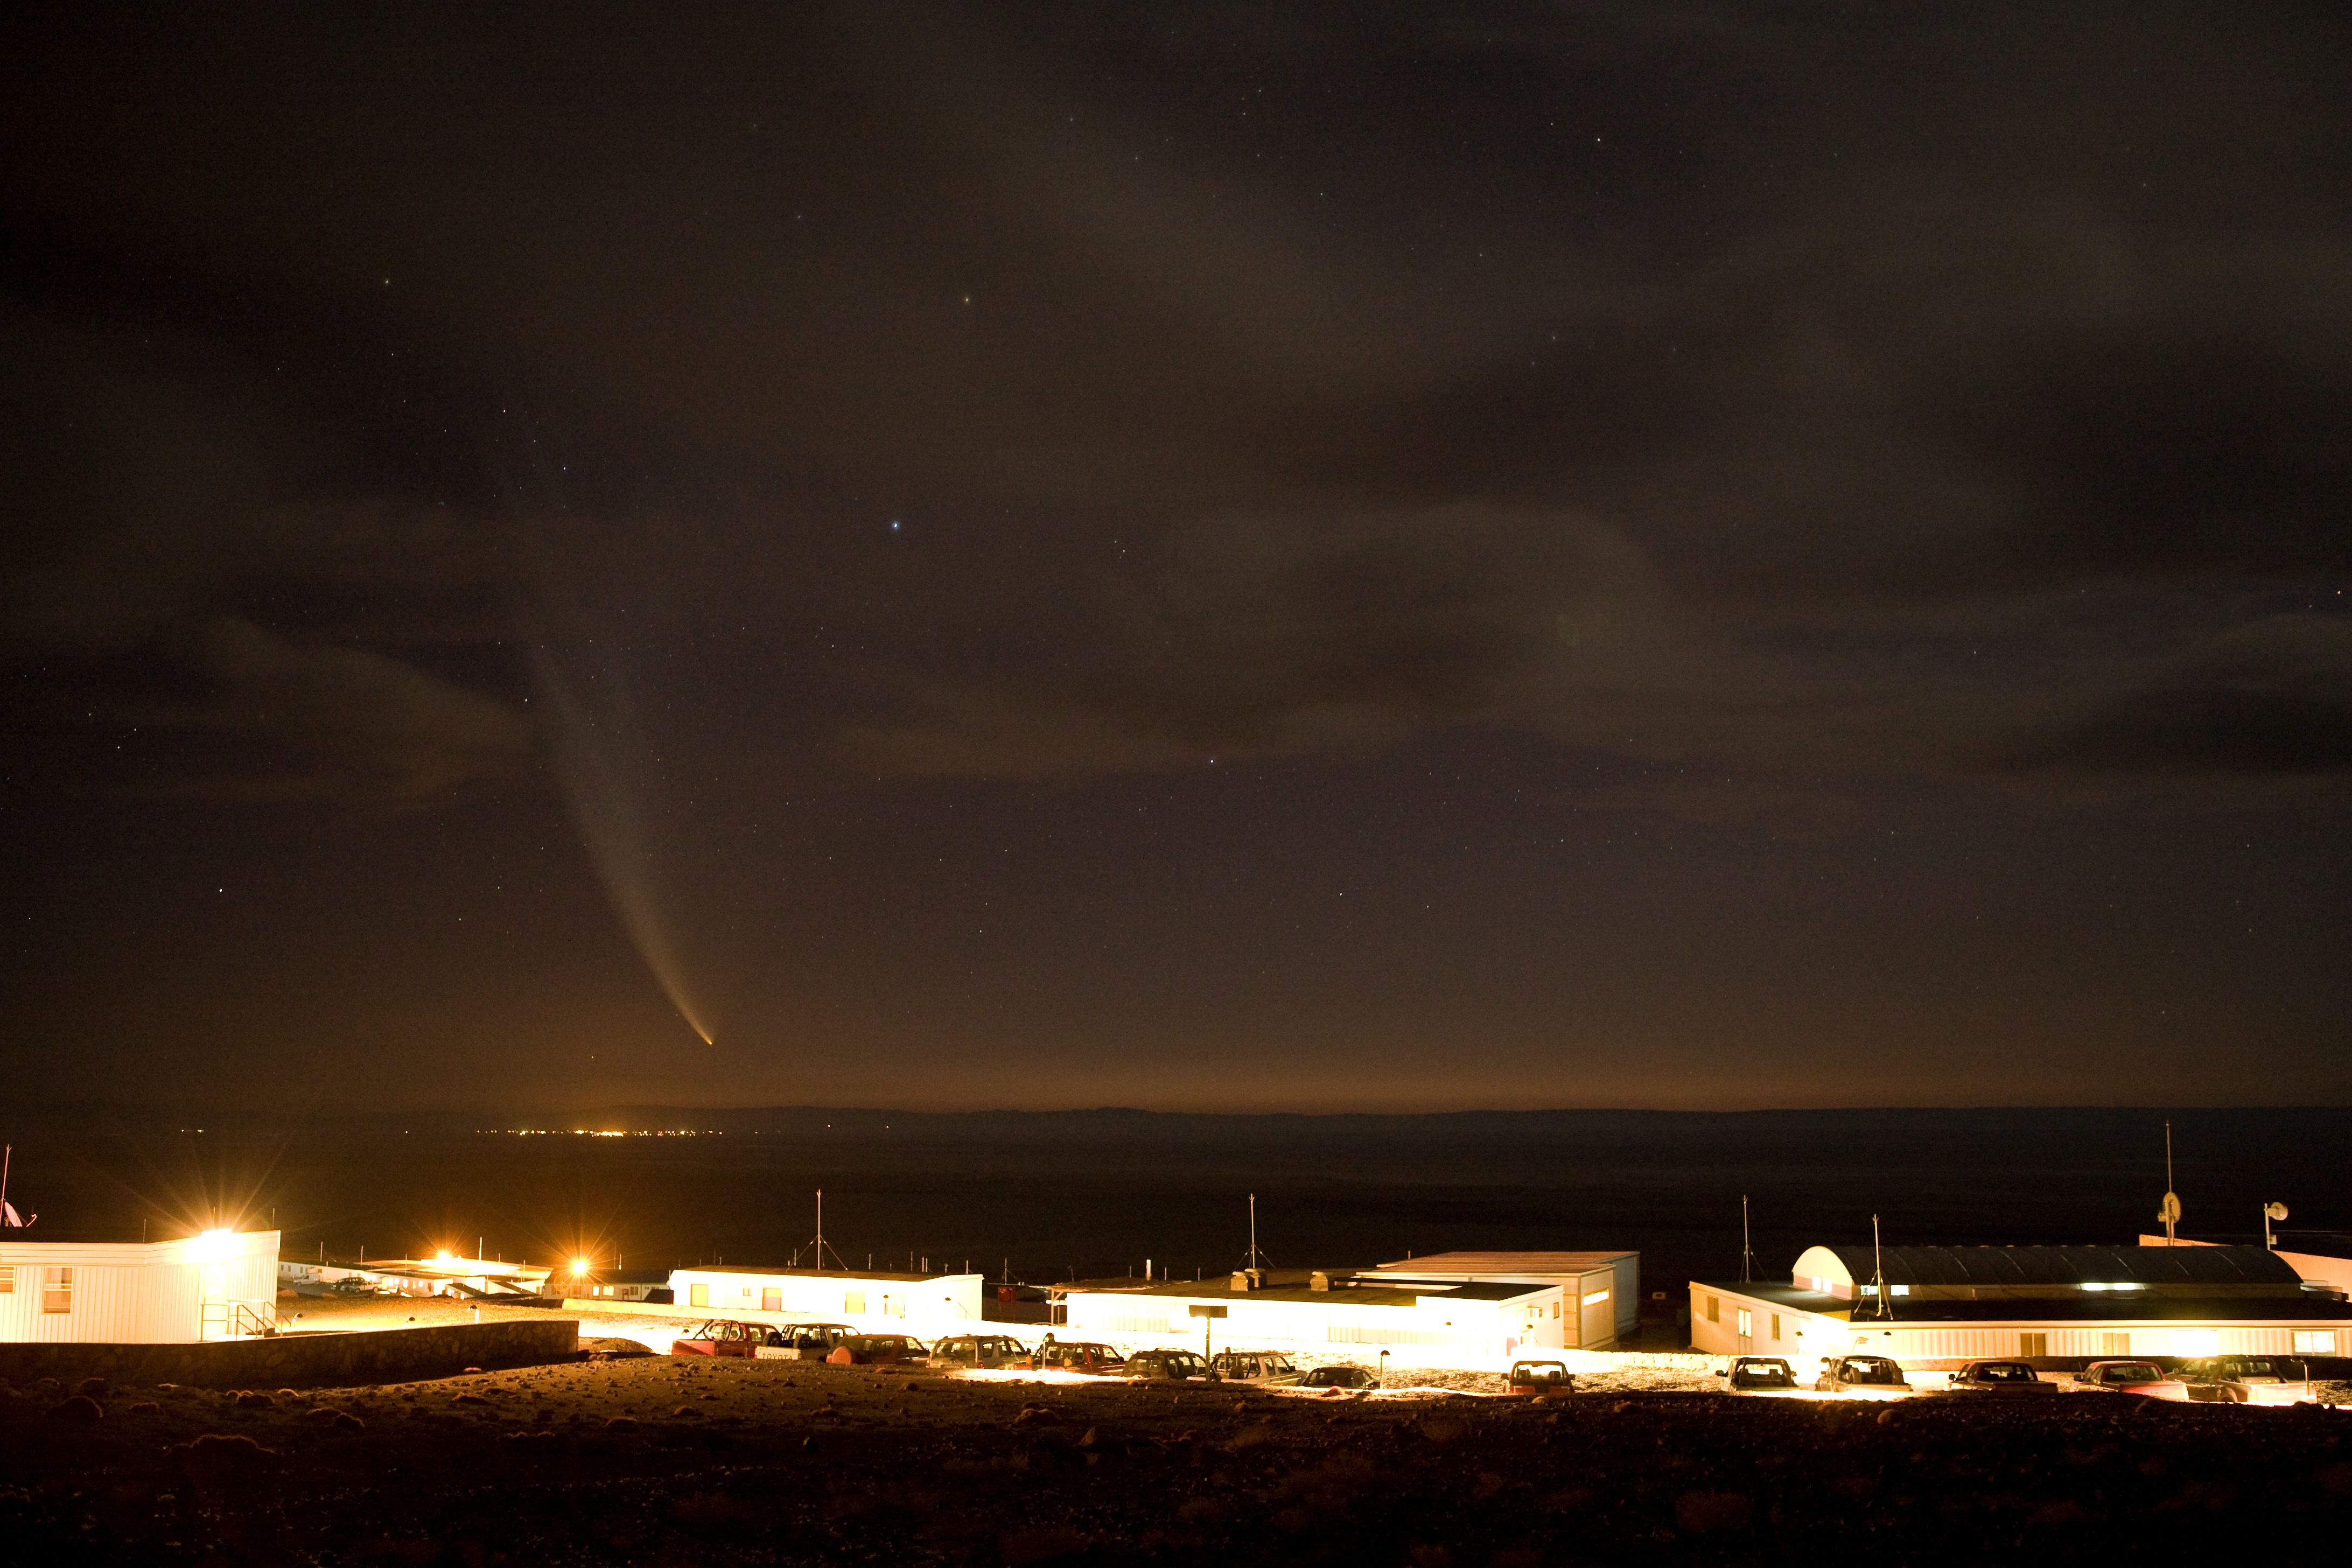

The comet and the basecamp

This picture shows Comet McNaught above the ALMA basecamp in January 2007.

Credit: ALMA (ESO/NAOJ/NRAO)